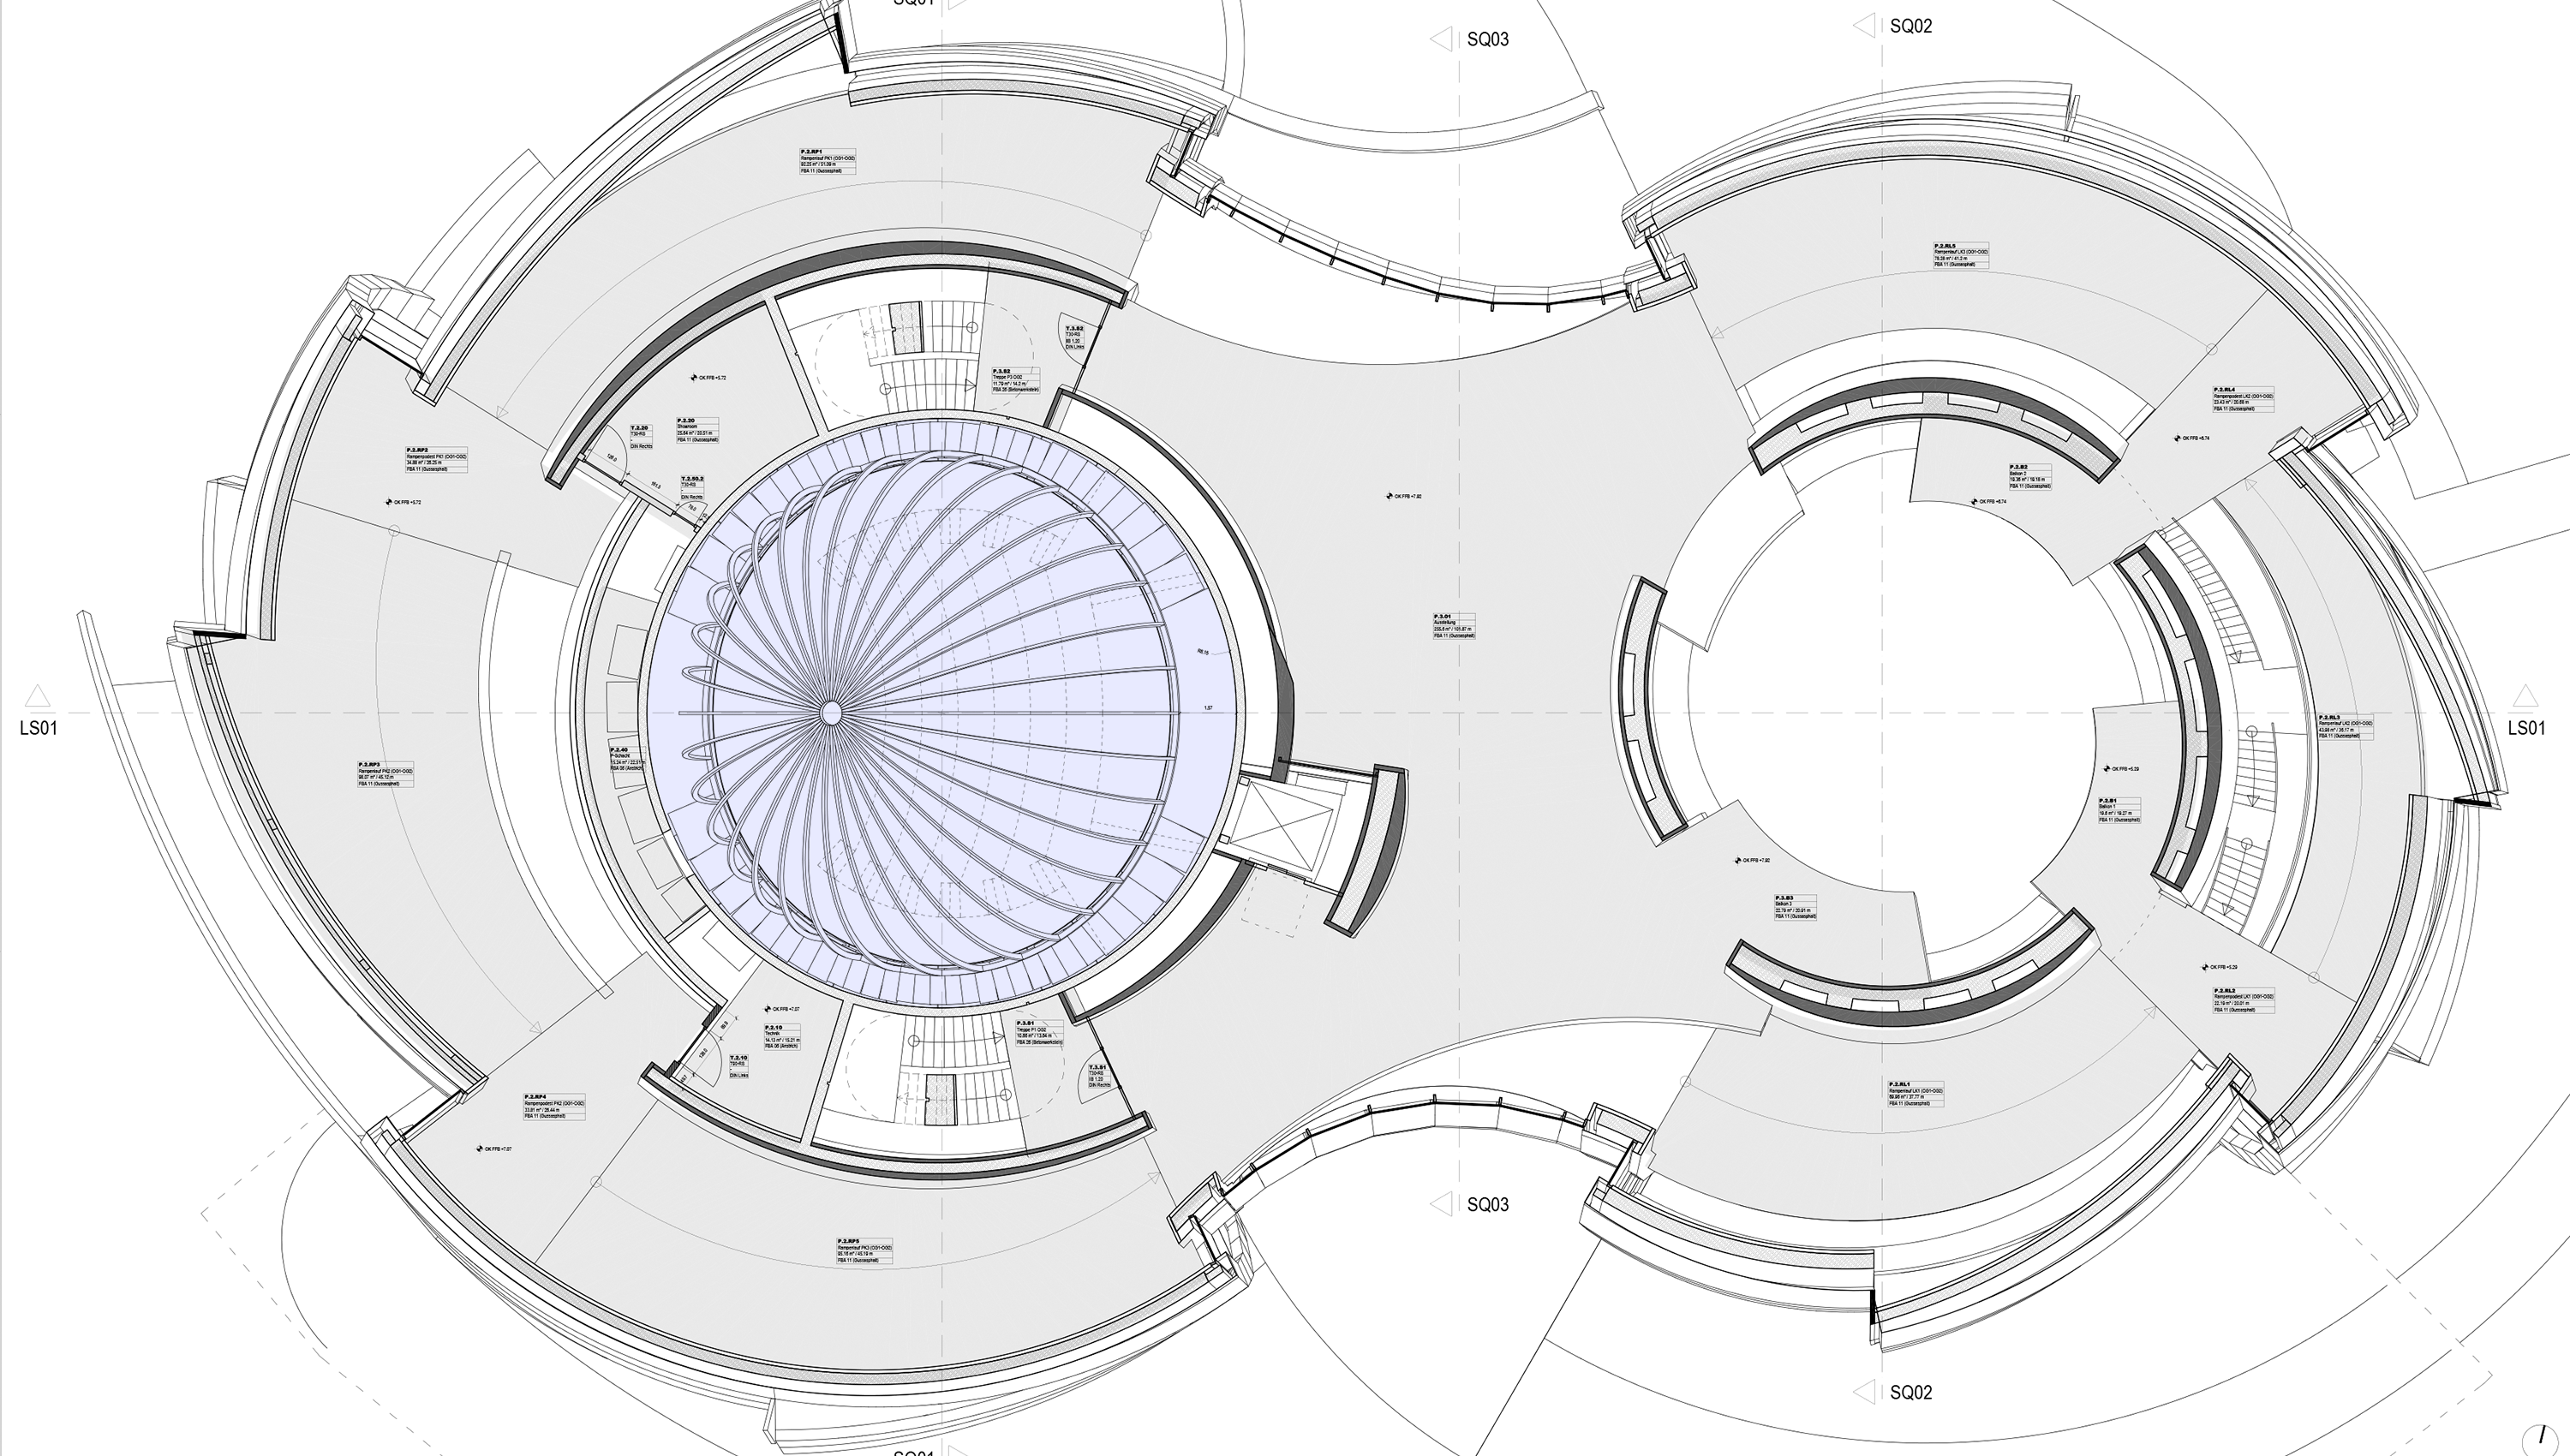

The ESO Supernova Planetarium & Visitor Centre

As the largest tilted planetarium in Germany, Austria, and Switzerland, the ESO Supernova Planetarium & Visitor Centre is truly unique. Apart from enjoying stunning shows, the planetarium is an excellent location for events such as public talks, conferences, product/service launches and press conferences.

Credit: Architekten Bernhardt + Partner (www.bp-da.de)